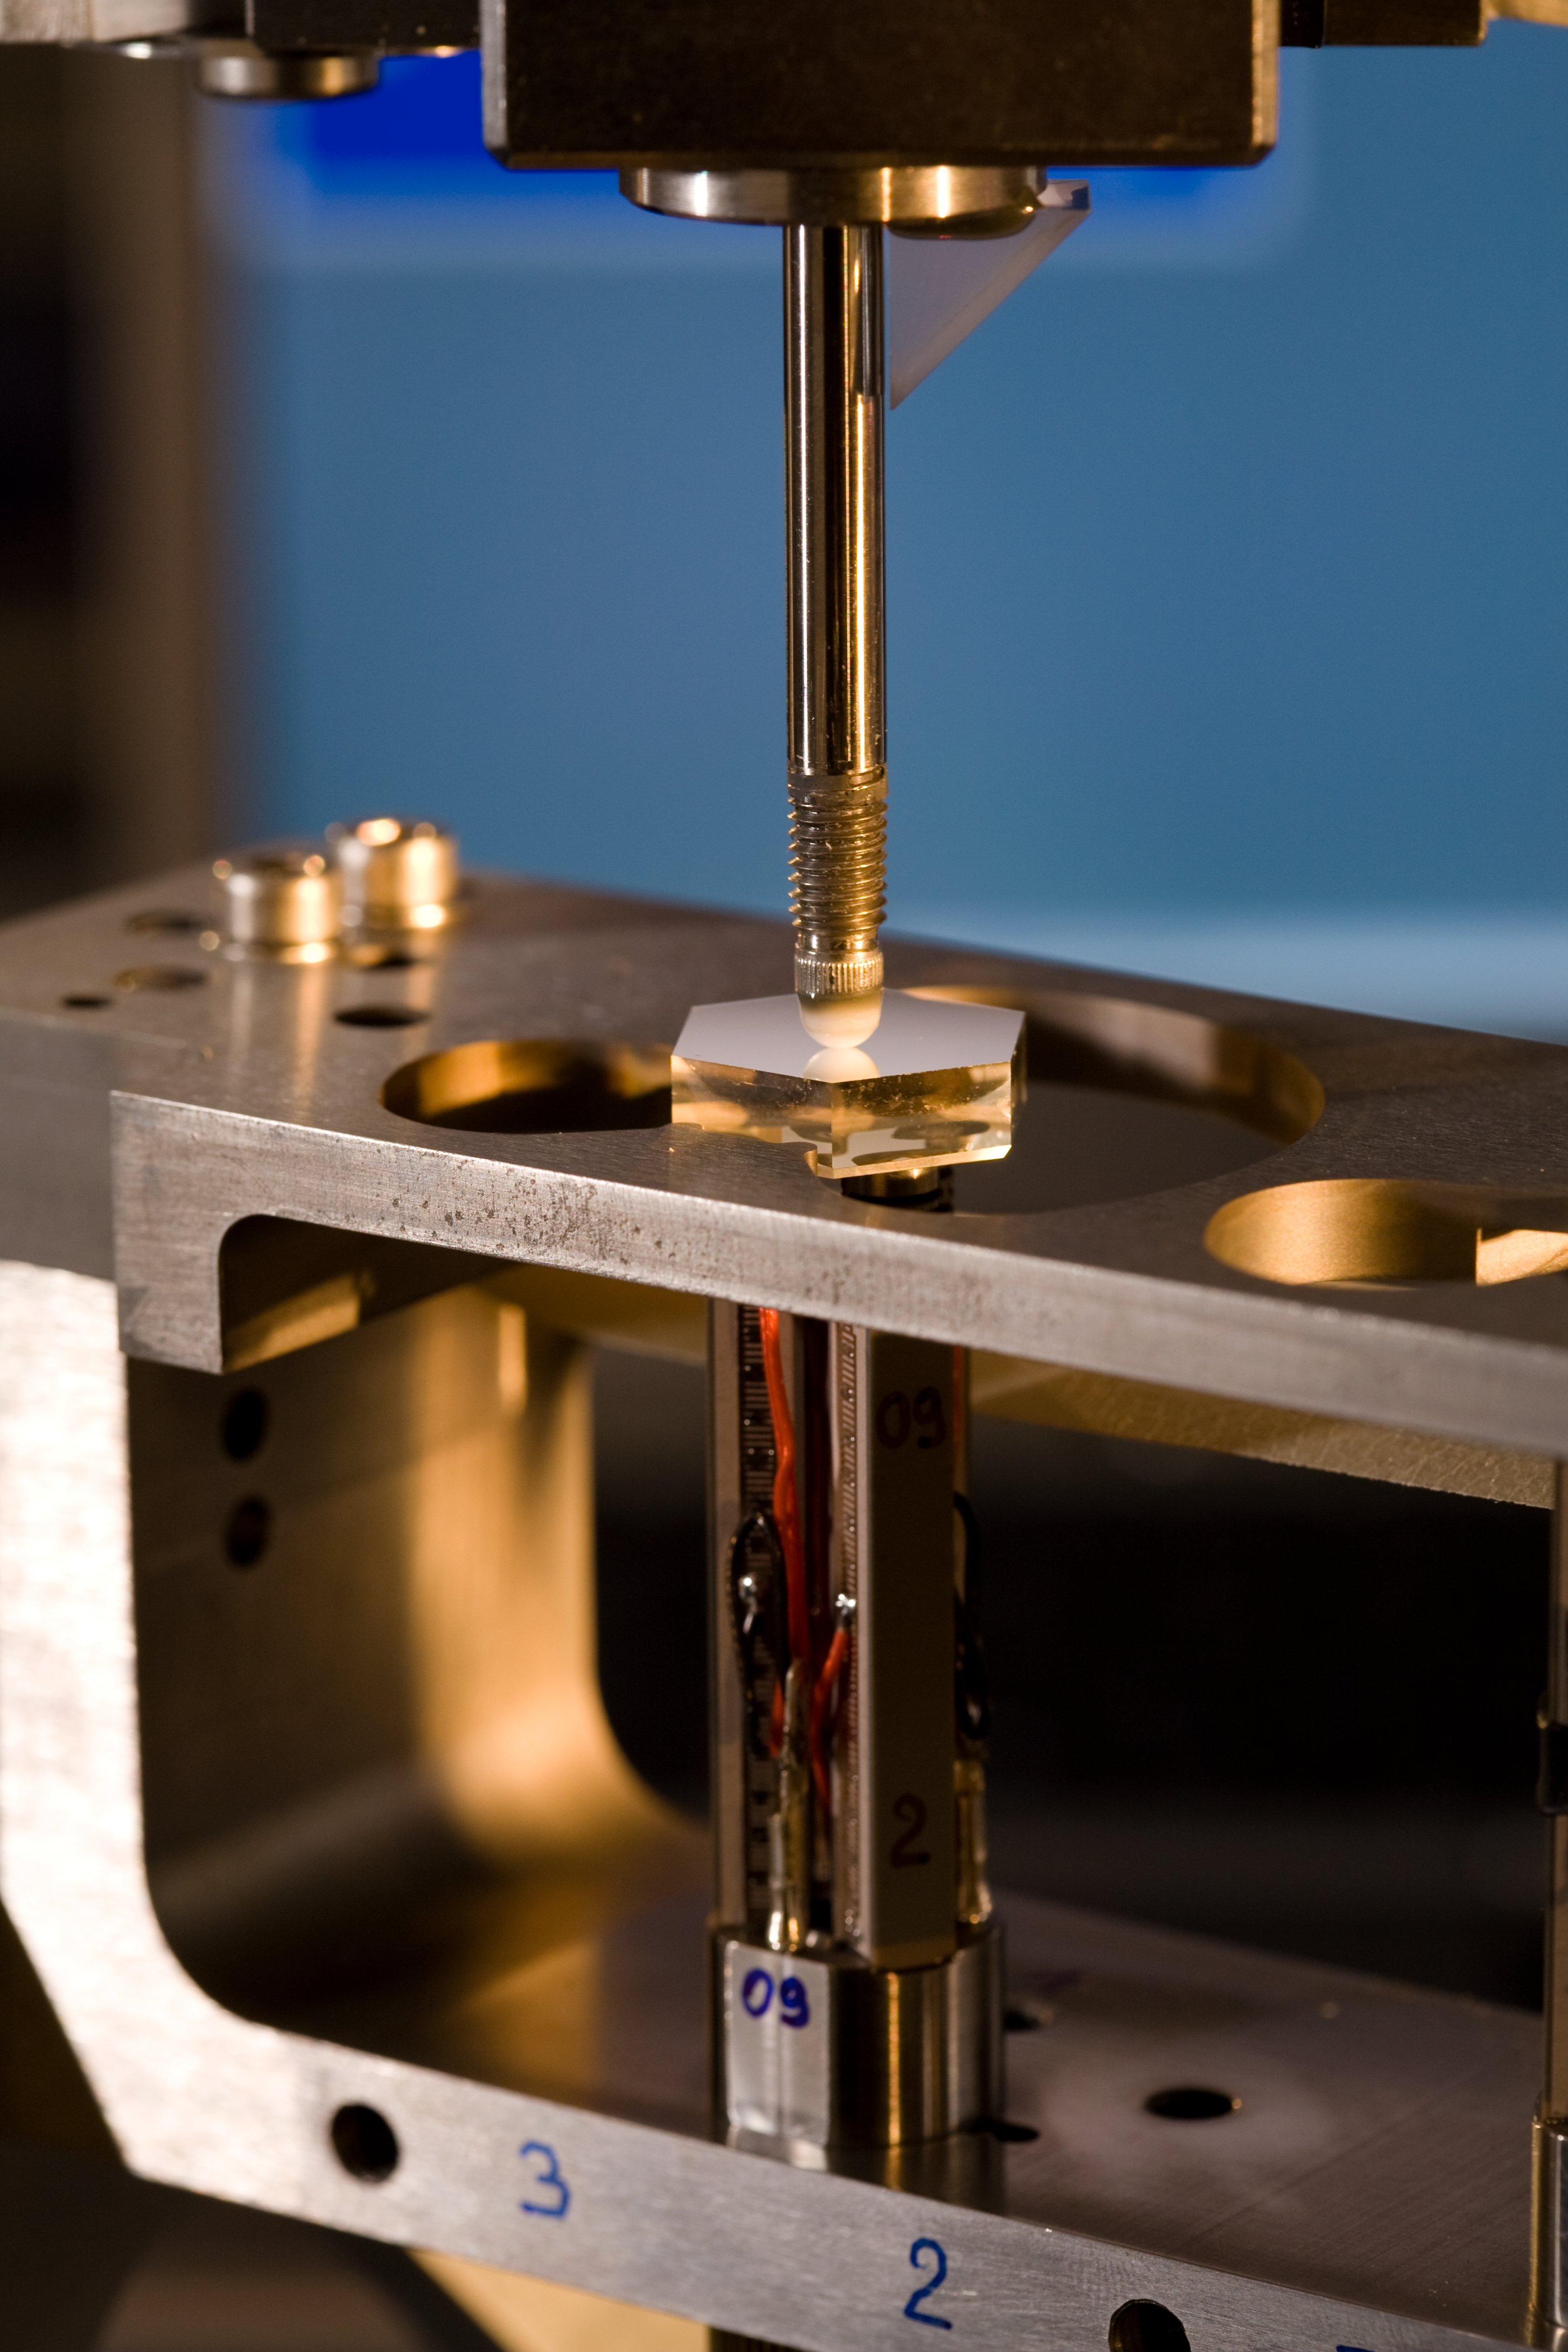

Components of the Active Phasing Experiment (APE)

Components of the Active Phasing Experiment (APE). APE is designed to validate technologies for accurate alignment of the segmented mirror of the forthcoming European Extremely Large Telescope (E-ELT), by testing them on the Very Large Telescope (VLT). Image taken in May 2006.

Credit: ESO